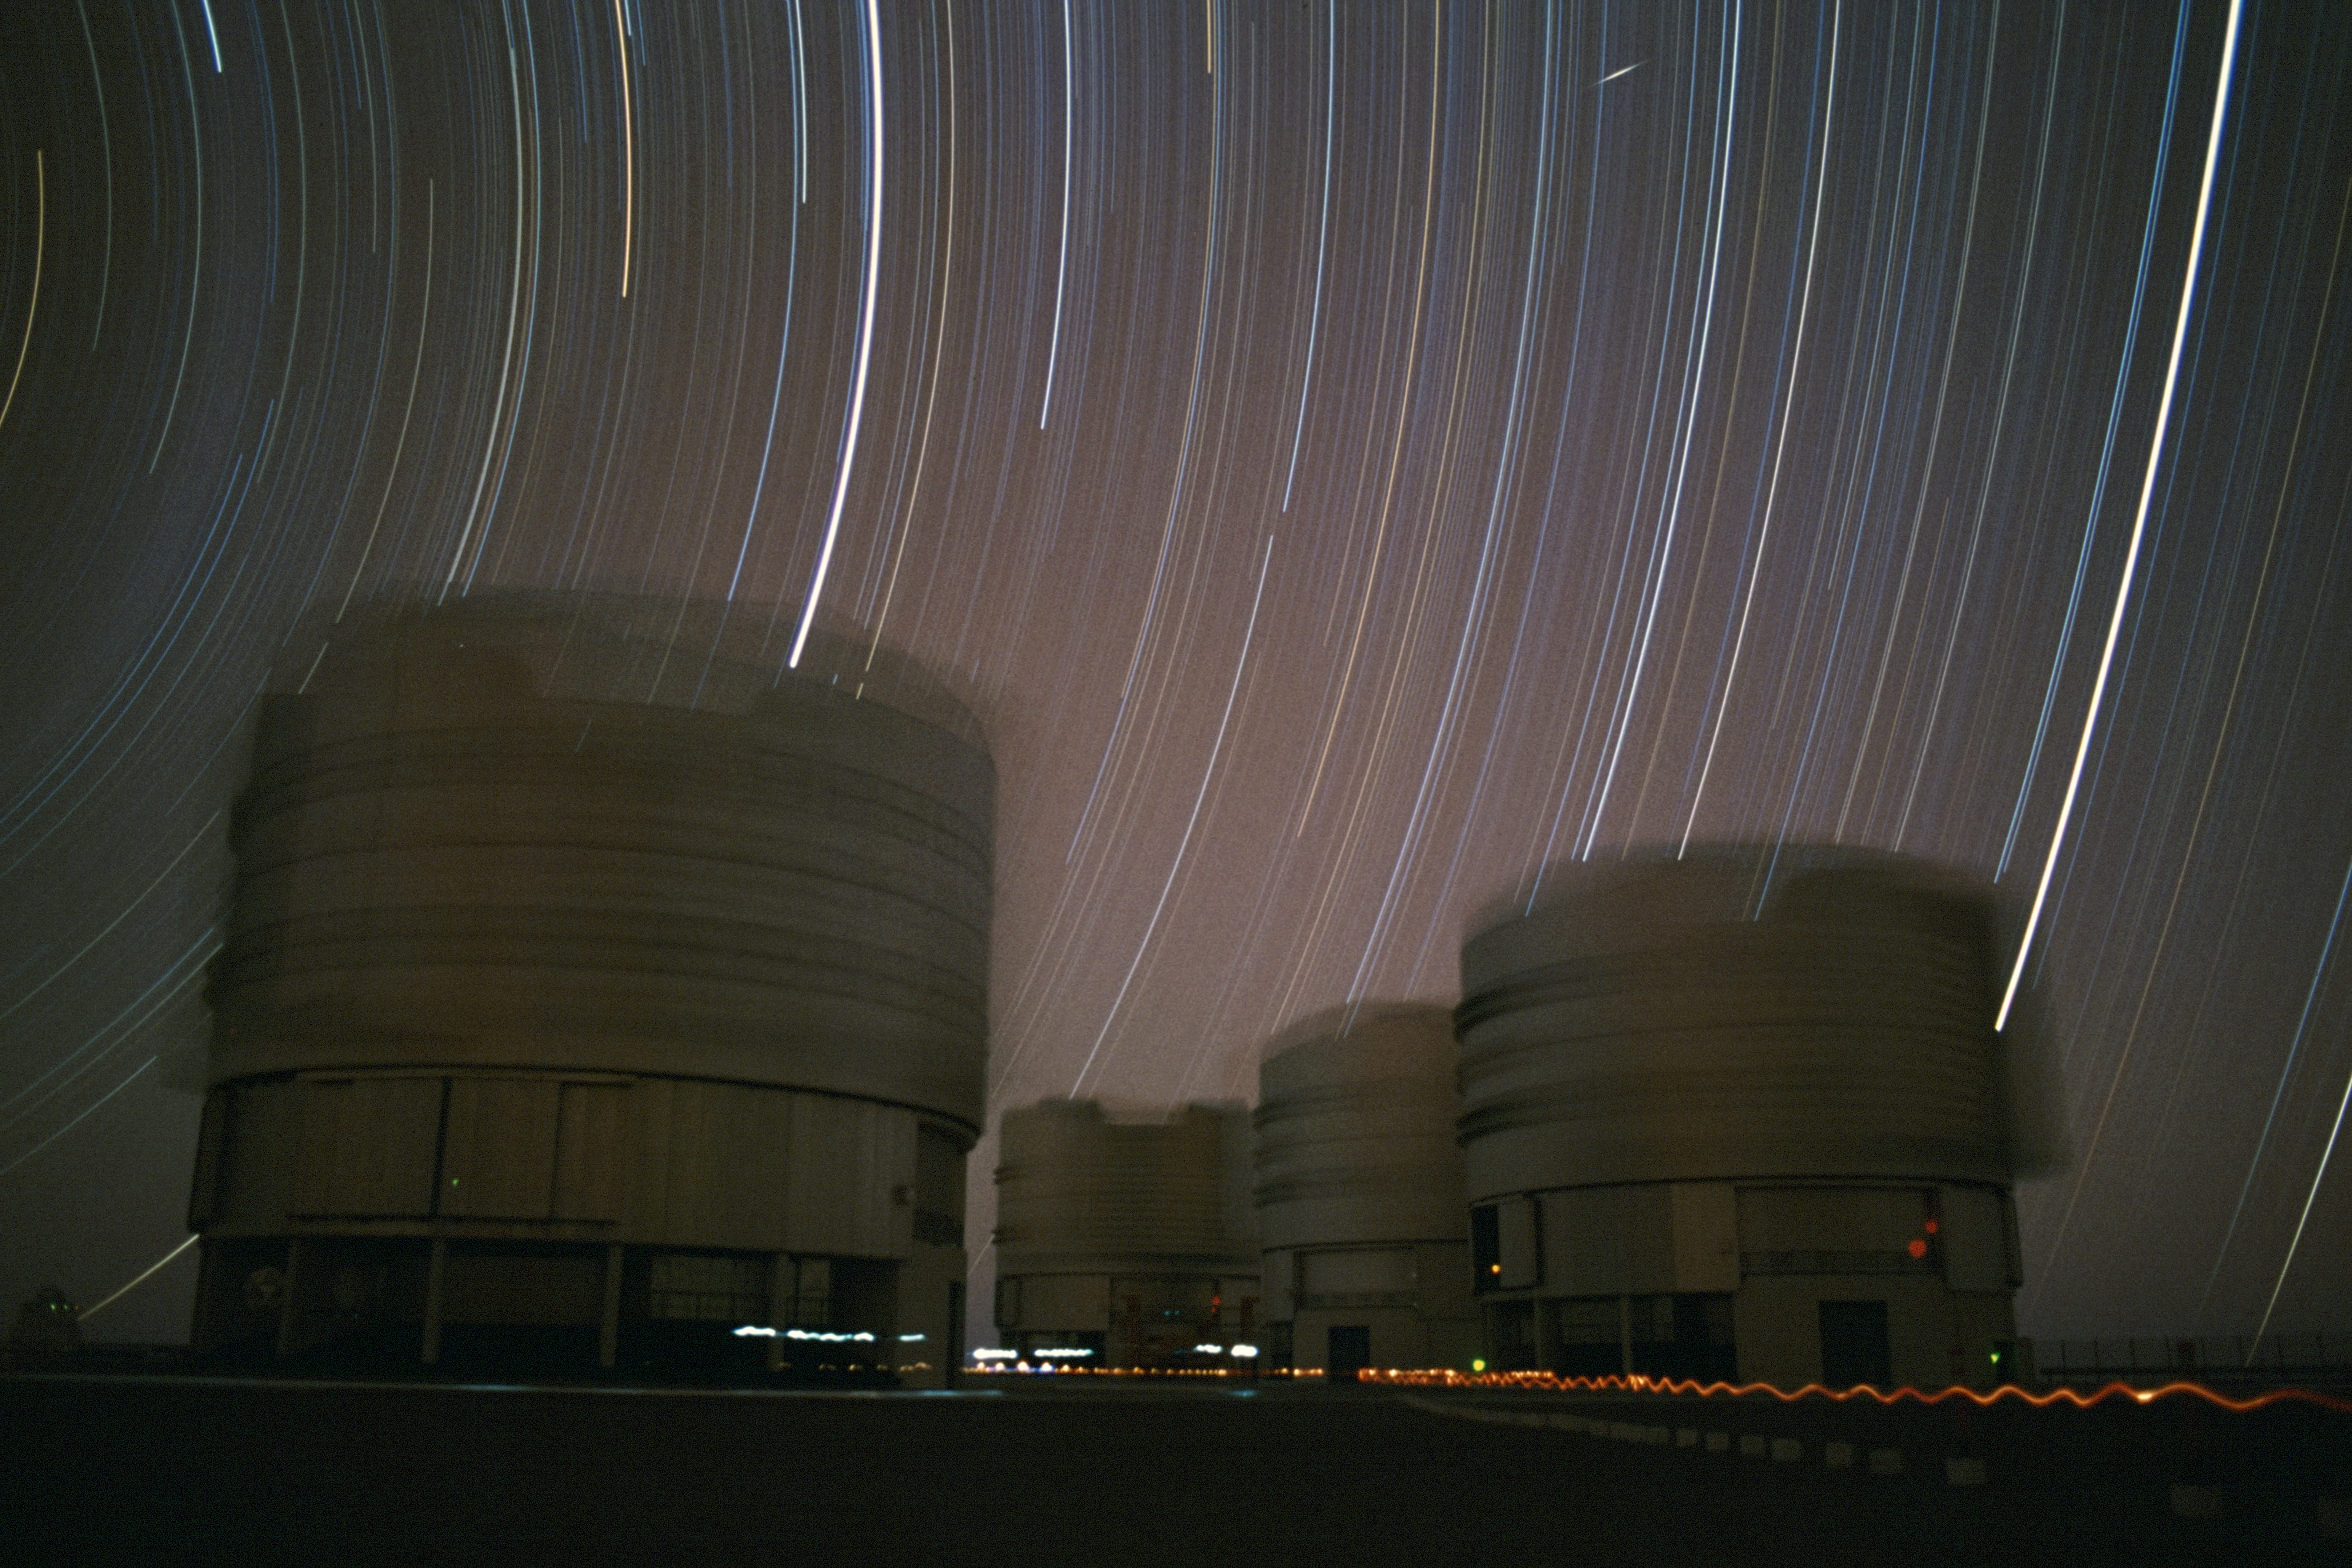

Star trails above the VLT

The night sky above the 2600-metre-high Cerro Paranal in the Atacama Desert in Chile is dark and clear. So clear, that very long sequences of photos can easily be taken without a single cloud obscuring the stars as they rotate around the southern celestial pole.

The site is home to ESO's Very Large Telescope (VLT) array. Its four 8.2-metre Unit Telescopes dominate this image. The image also captures the apparent stellar movement. This movement, signalled by dotted trails, is illusory: the Earth, and not the stars, is rotating as time goes by.

Credit: R. Wesson/ESO